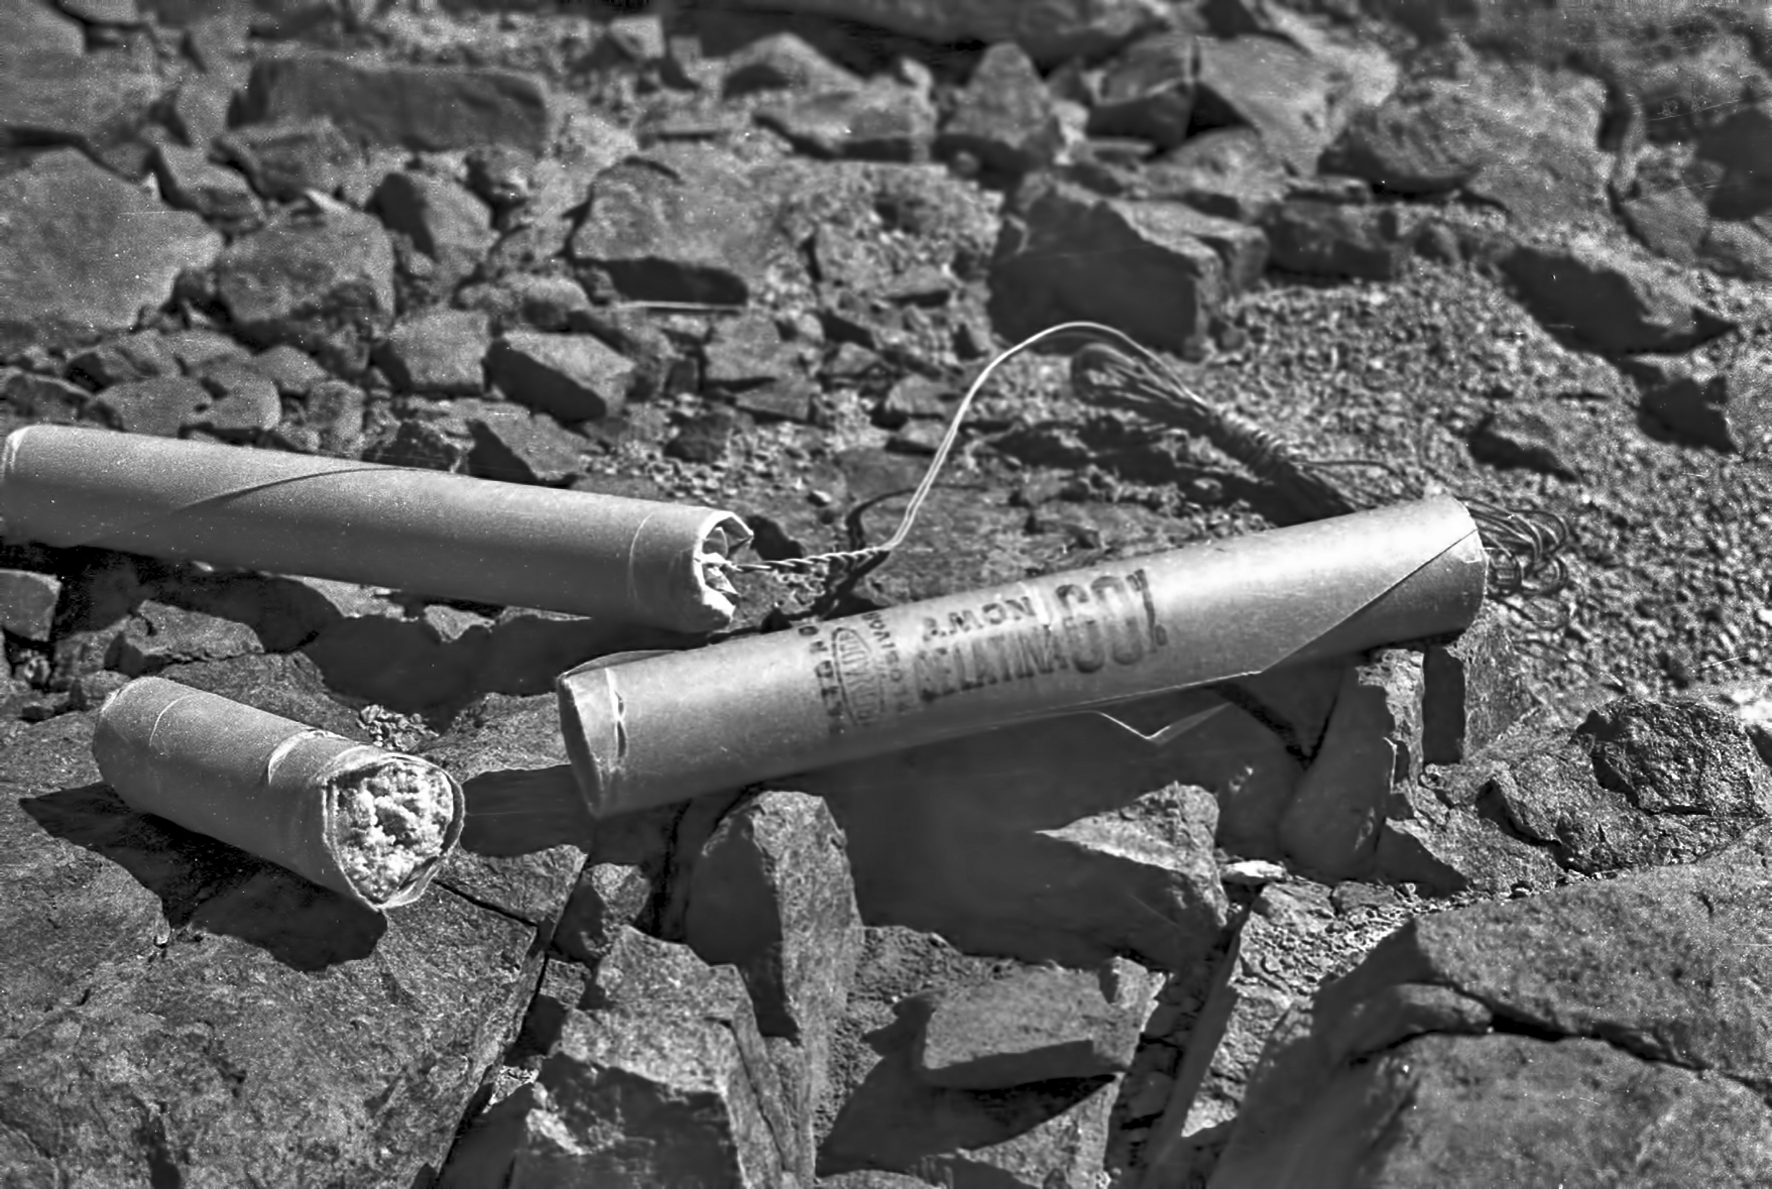

Explosives

Explosives used in the construction of La Silla.

Credit: ESO